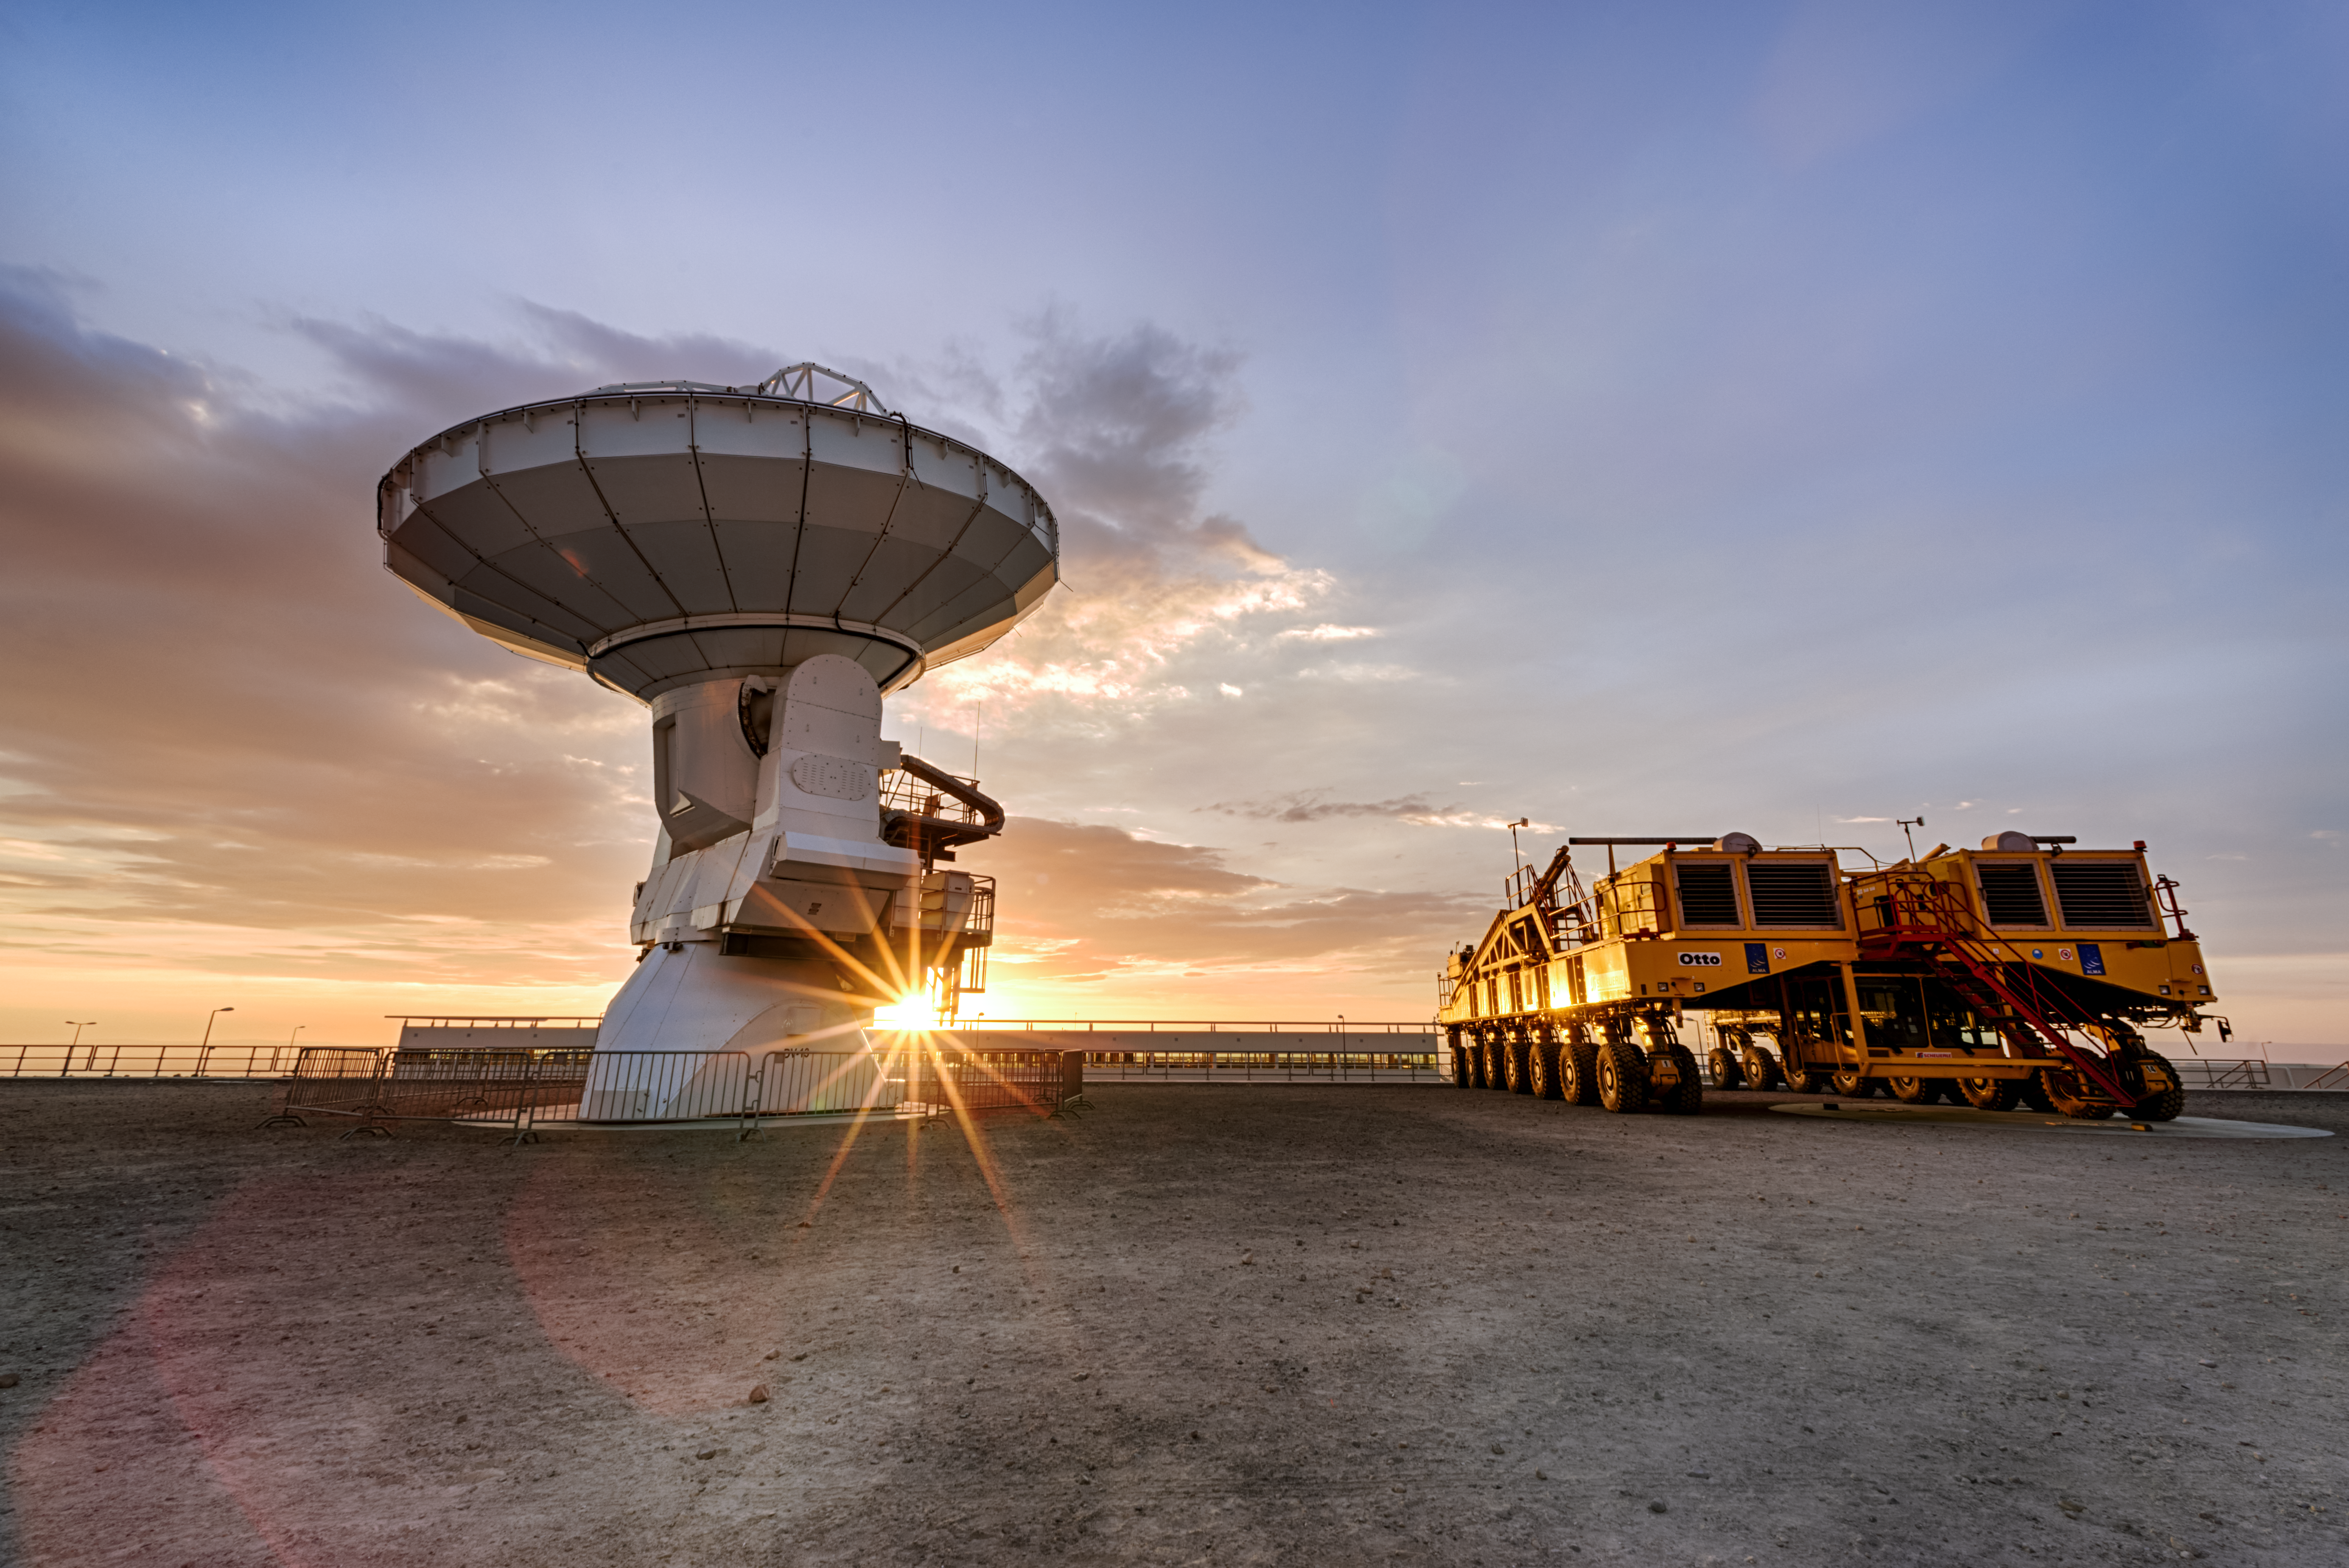

Antenna and friend watch the sunset

One of ALMA's antennas sat beside one of the transporters in Chile seen here with a beautiful sunset peeking out from underneath the antenna. ALMA comprises 66 antennas, 54 of them with 12-metre diameter dishes, and 12 smaller ones, with a diameter of 7 metres each. The ability to reposition its antennas is part of what makes ALMA such a powerful telescope. The antennas, which are constructed from state-of-the-art precision components, each weigh over 100 tons, so moving them around requires these specially designed transporter vehicles.

Credit: Sergio Otarola/ESO